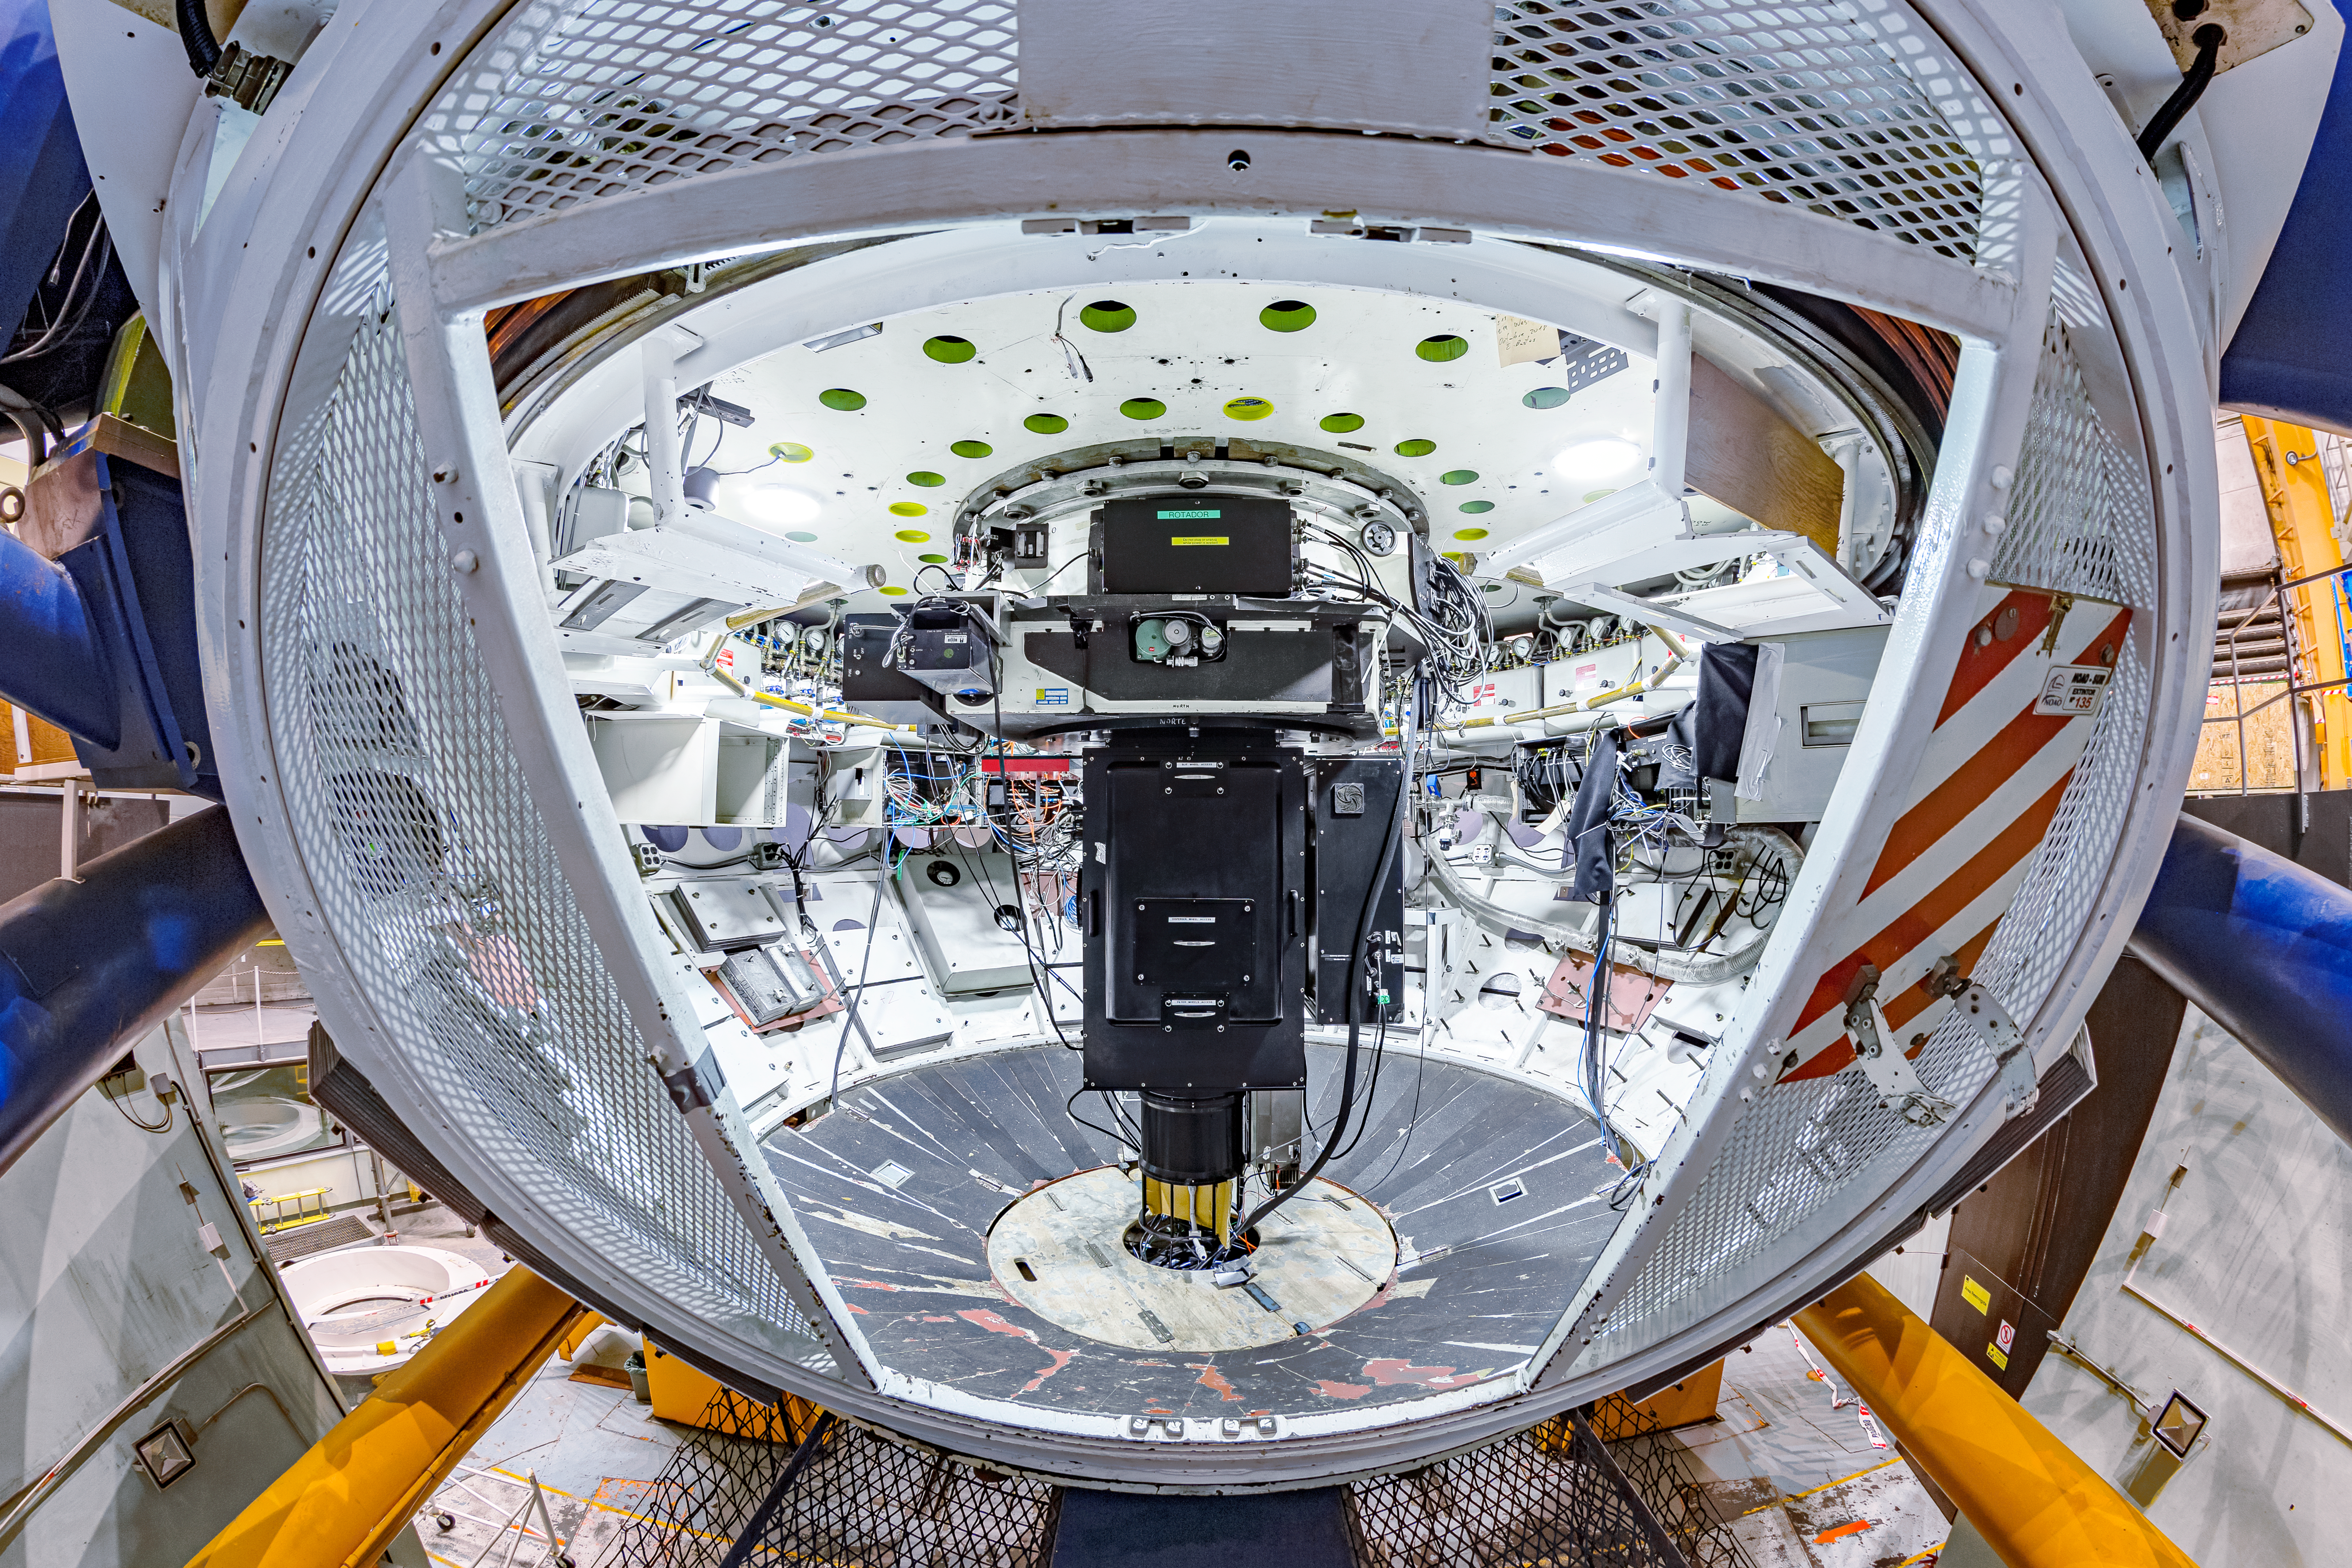

COSMOS Instrument

The Cerro Tololo Ohio State Multi-Object Spectrograph (COSMOS) instrument mounted in the Cassegrain Cage of the Víctor M. Blanco 4-meter Telescope at Cerro Tololo Inter-American Observatory.

Credit: CTIO/NOIRLab/NSF/AURA